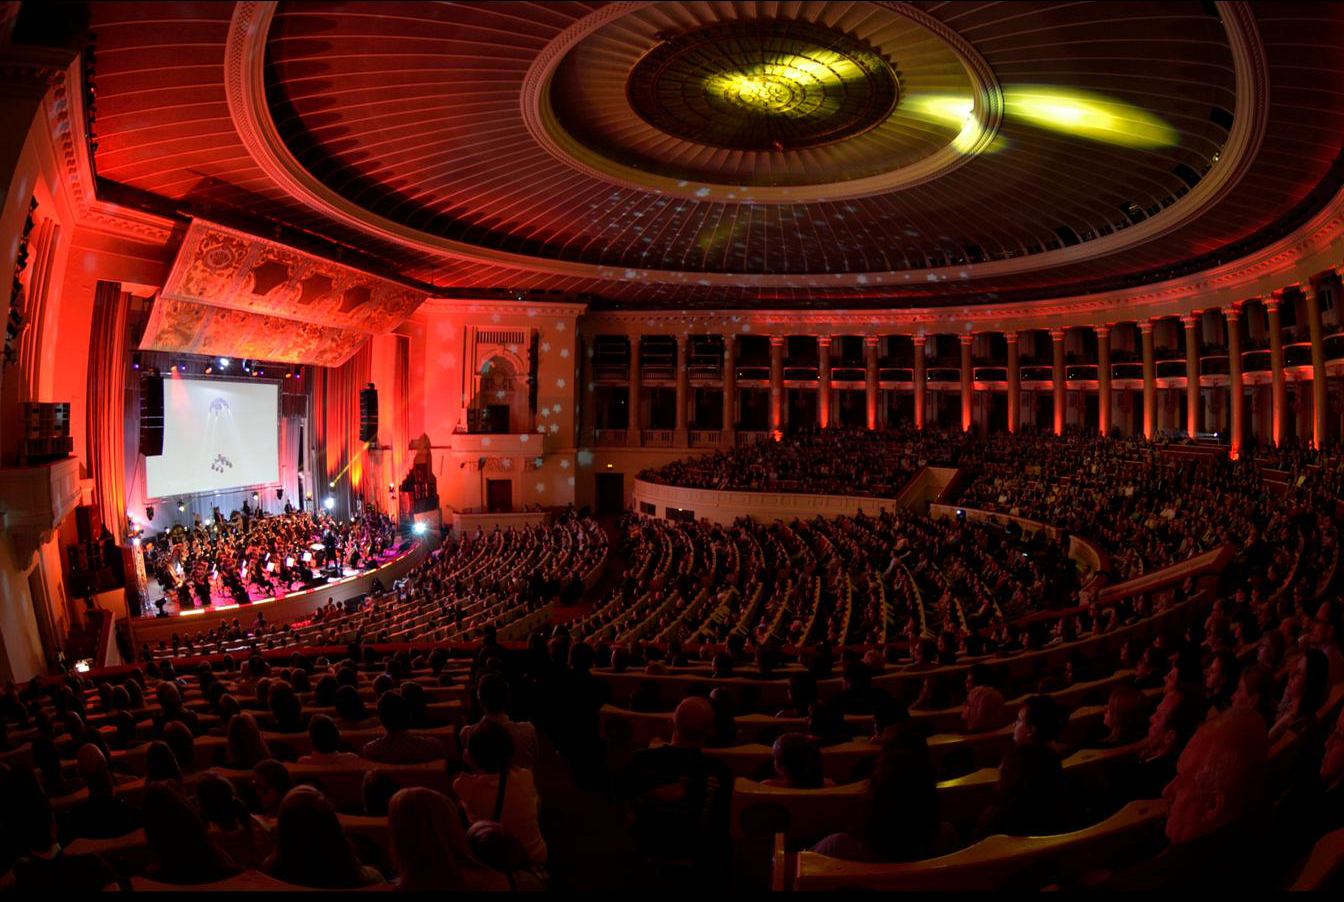

Koncert "Moc Klasyki - Planety"

Koncert z widowiskiem multimedialnym "Moc Klasyki - Planety", który odbył się 25 października 2013 r. w Sali Kongresowej Pałacu Kultury i Nauki w Warszawie. Europejskie Obserwatorium Południowe (ESO) było partnerem merytorycznym wydarzenia. W trakcie koncertu wykorzystano zdjęcia obiektów astronomicznych wykonane teleskopami ESO oraz kosmiczne wizualizacje opracowane przez ESO.

Credit: Trinity